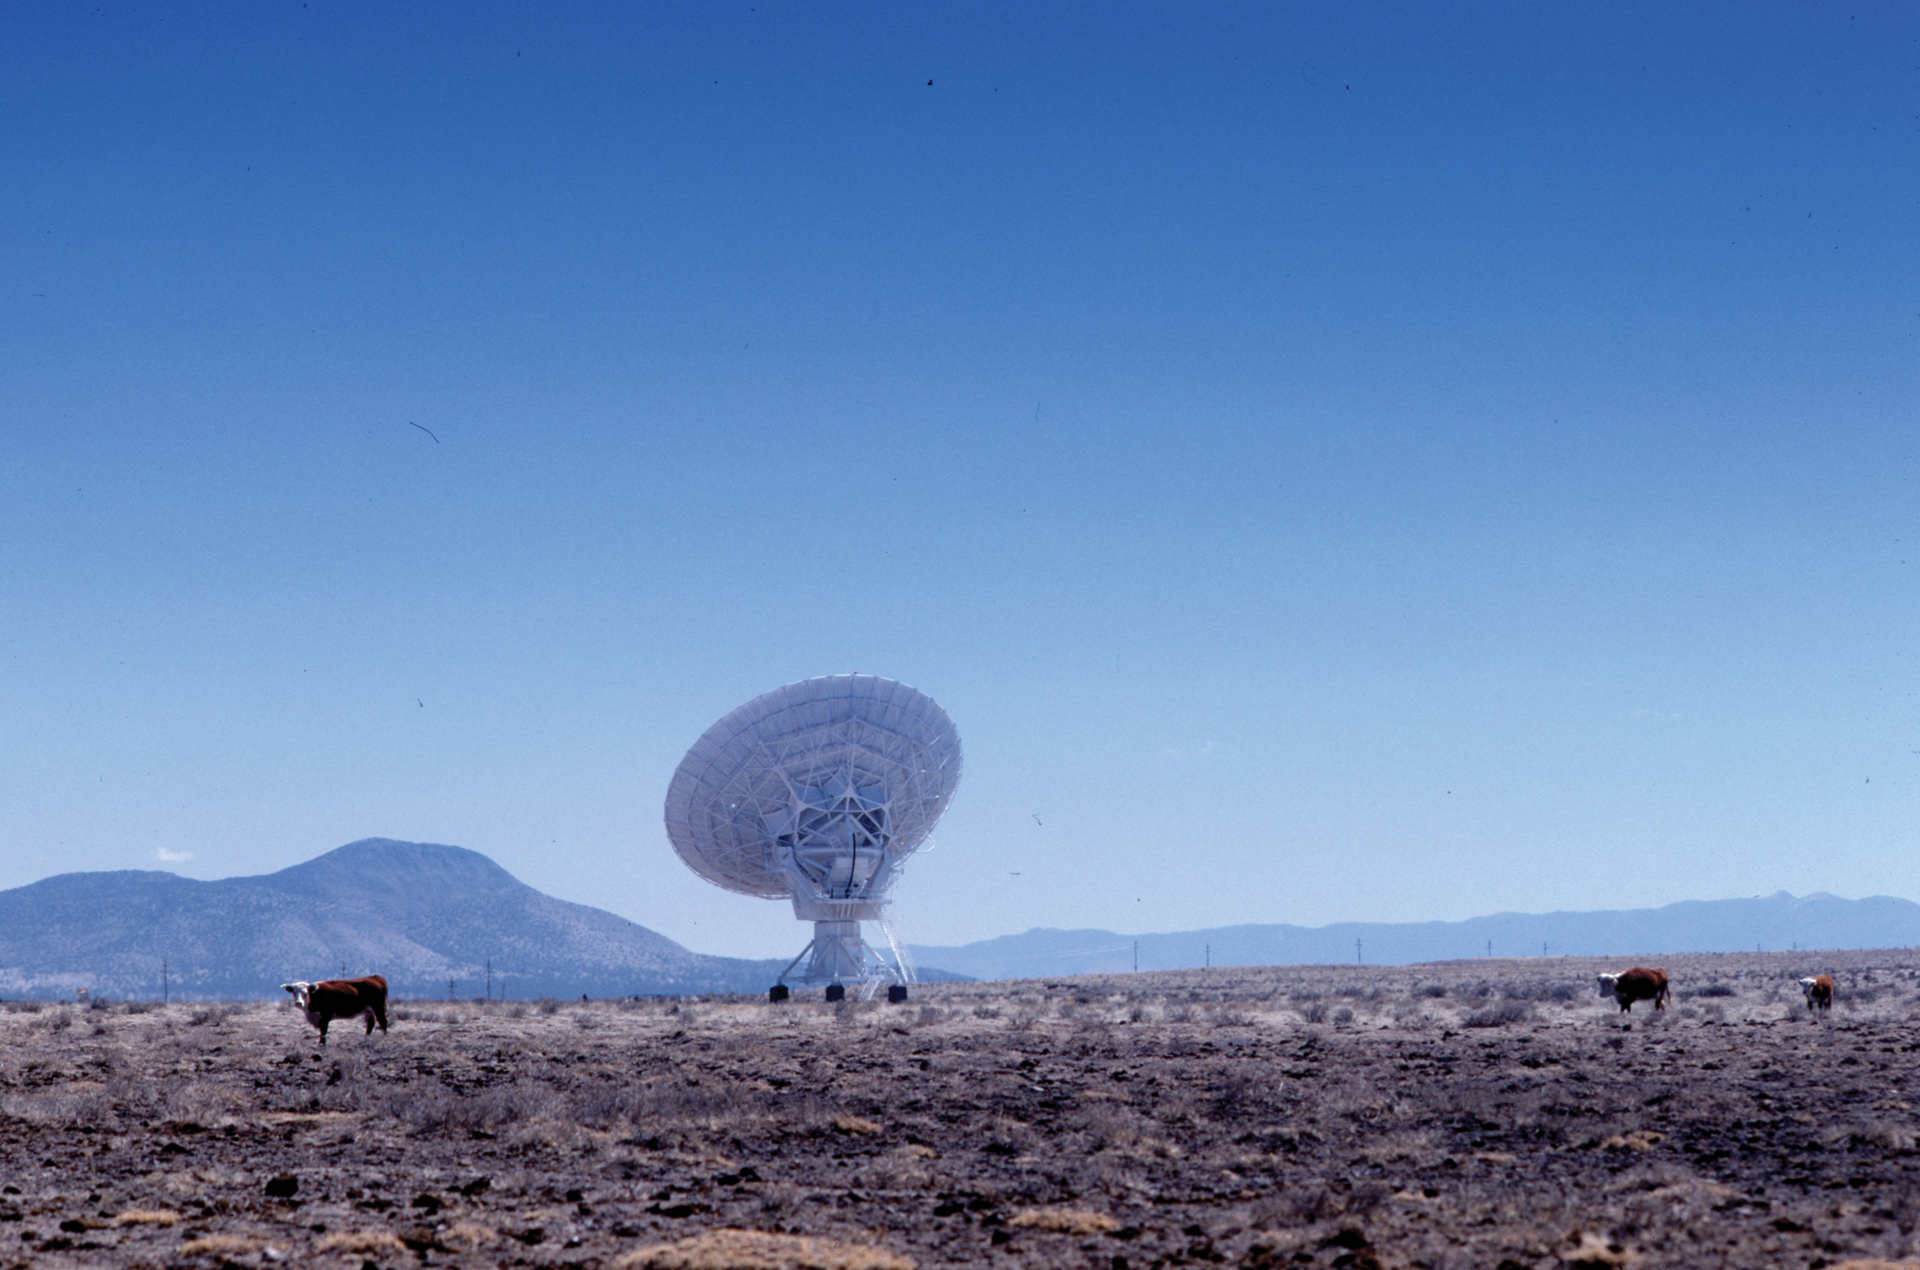

Watch for Cattle at the VLA

The plains of San Agustin were once home to the famous Cattle Drives of the 1800s. Local farmers have permission to use the lands of the Very Large Array for grazing.

Credit: NRAO/AUI/NSF